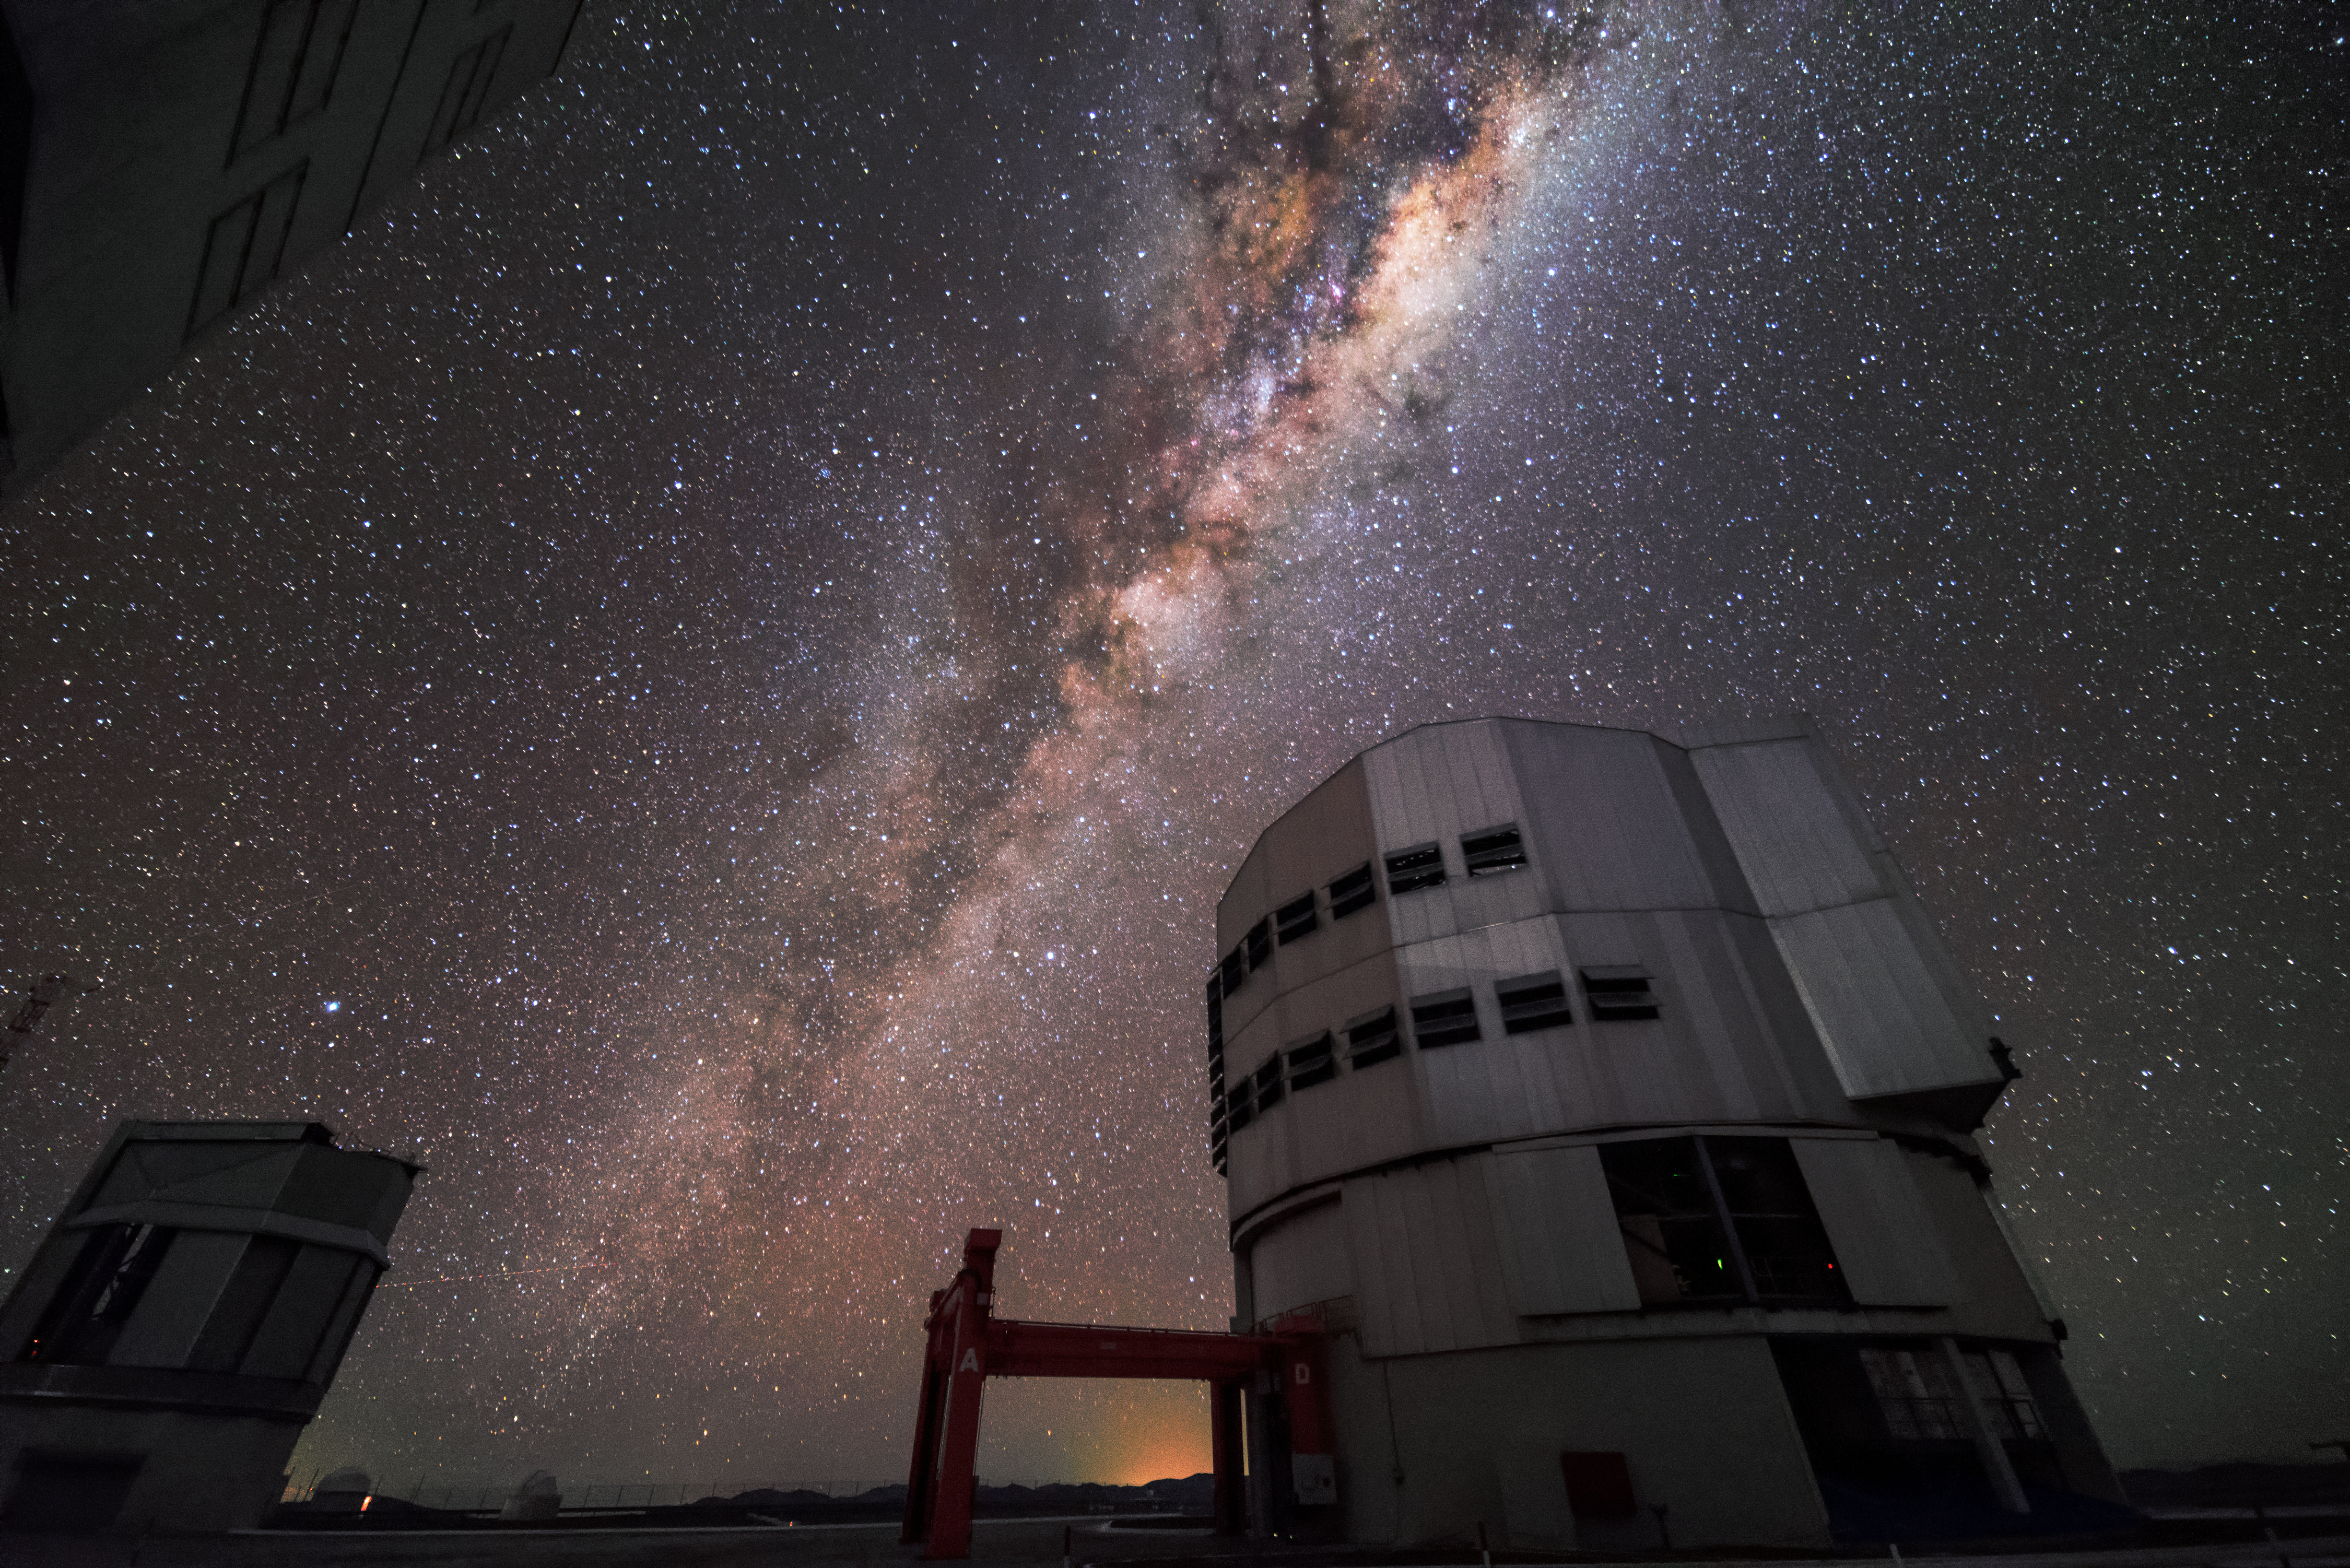

Milky Way above VLT

The plane of the Milky Way diagonally dissects this spectacular low-angle image of one of the four Unit Telescopes comprising ESO's Very Large Telescope (VLT).

Credit: J. Busqué/ESO